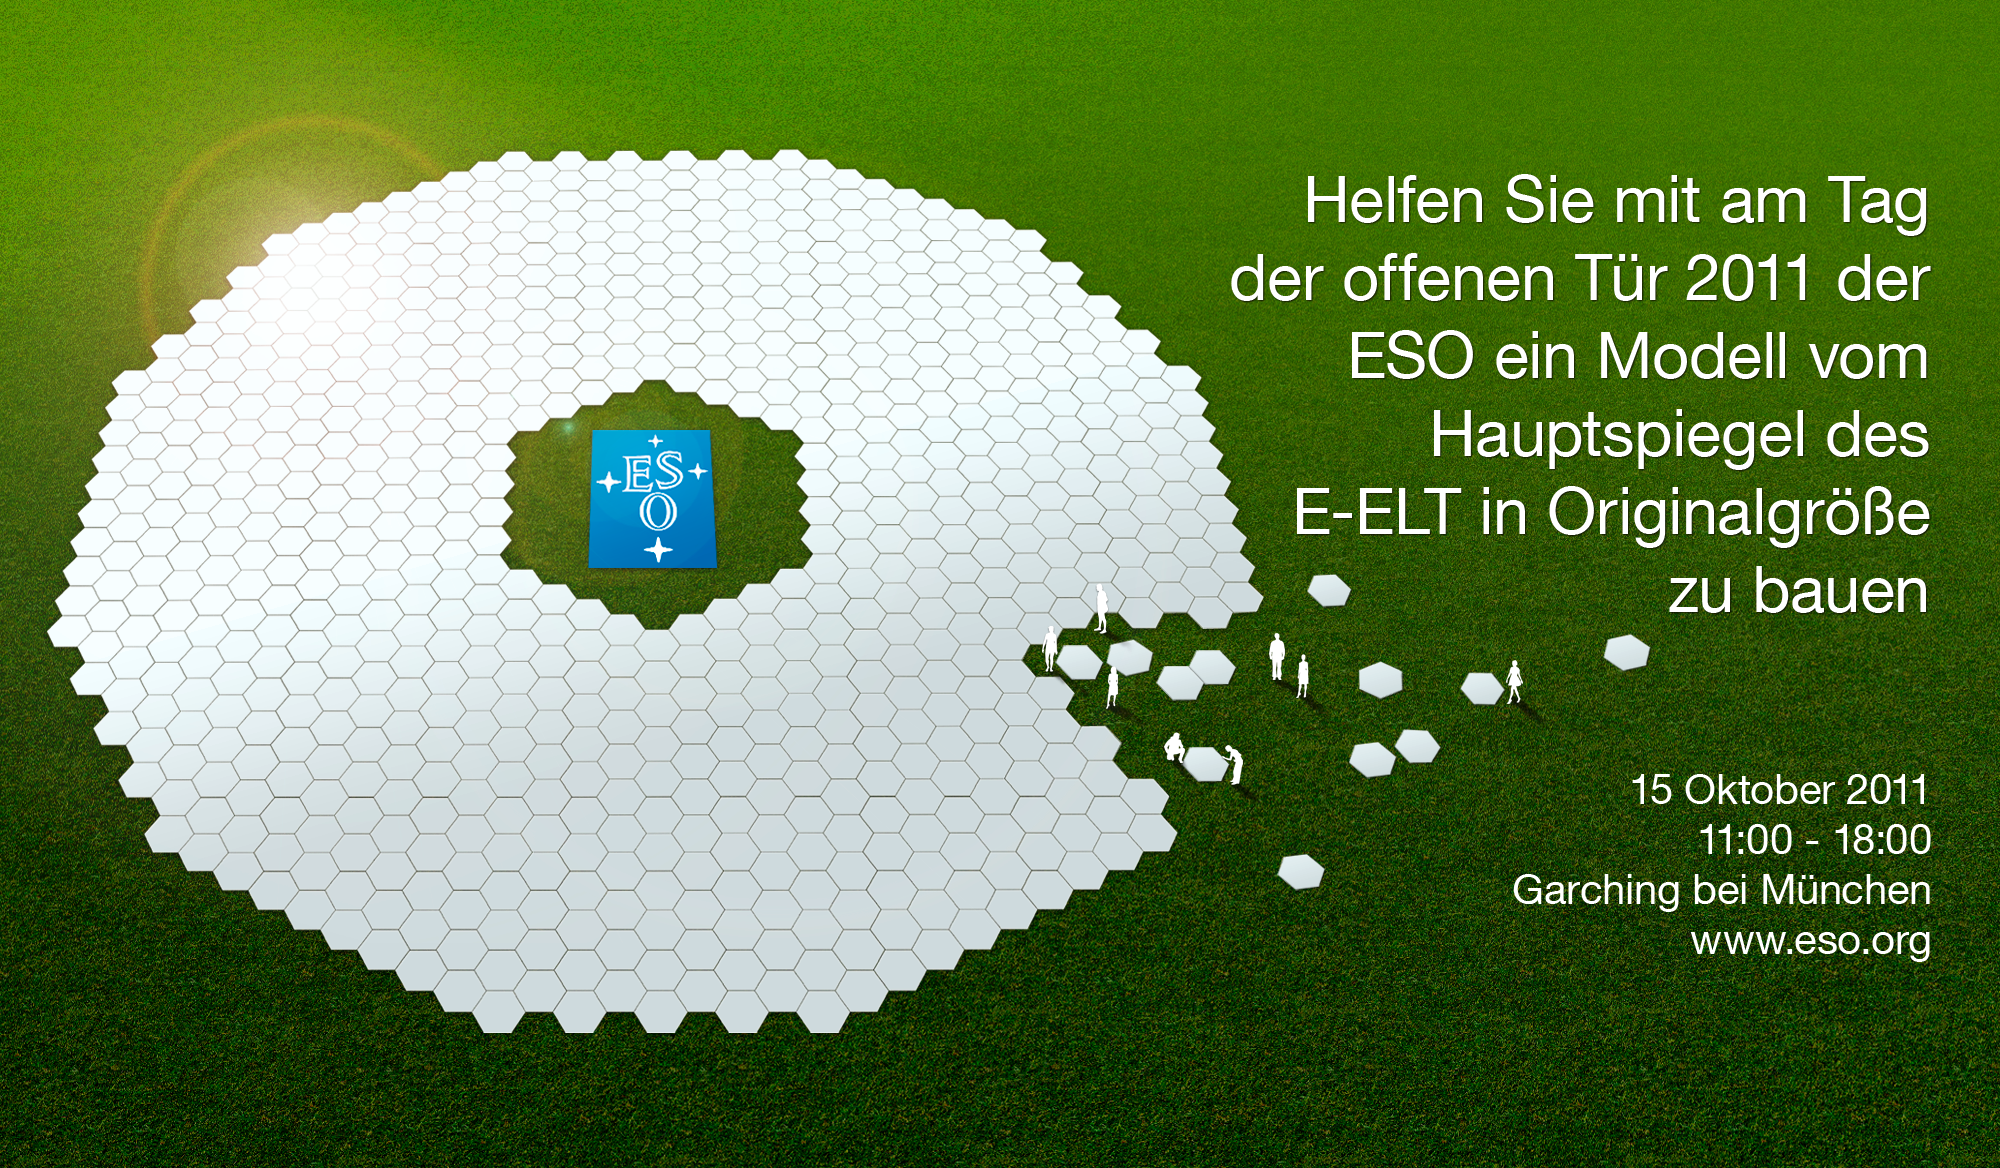

Künstlerische Darstellung des E-ELT-Hauptspiegels

Künstlerische Darstellung vom Hauptspiegel des European Extremely Large Telescope (E-ELT) - dem zukünftigen größten Teleskop der Welt für infrarotes und sichtbares Licht. Der Spiegel ist aus 798 sechseckigen Segmenten zusammengesetzt und hat einen Gesamtdurchmesser von 39 Metern.

Credit: ESO